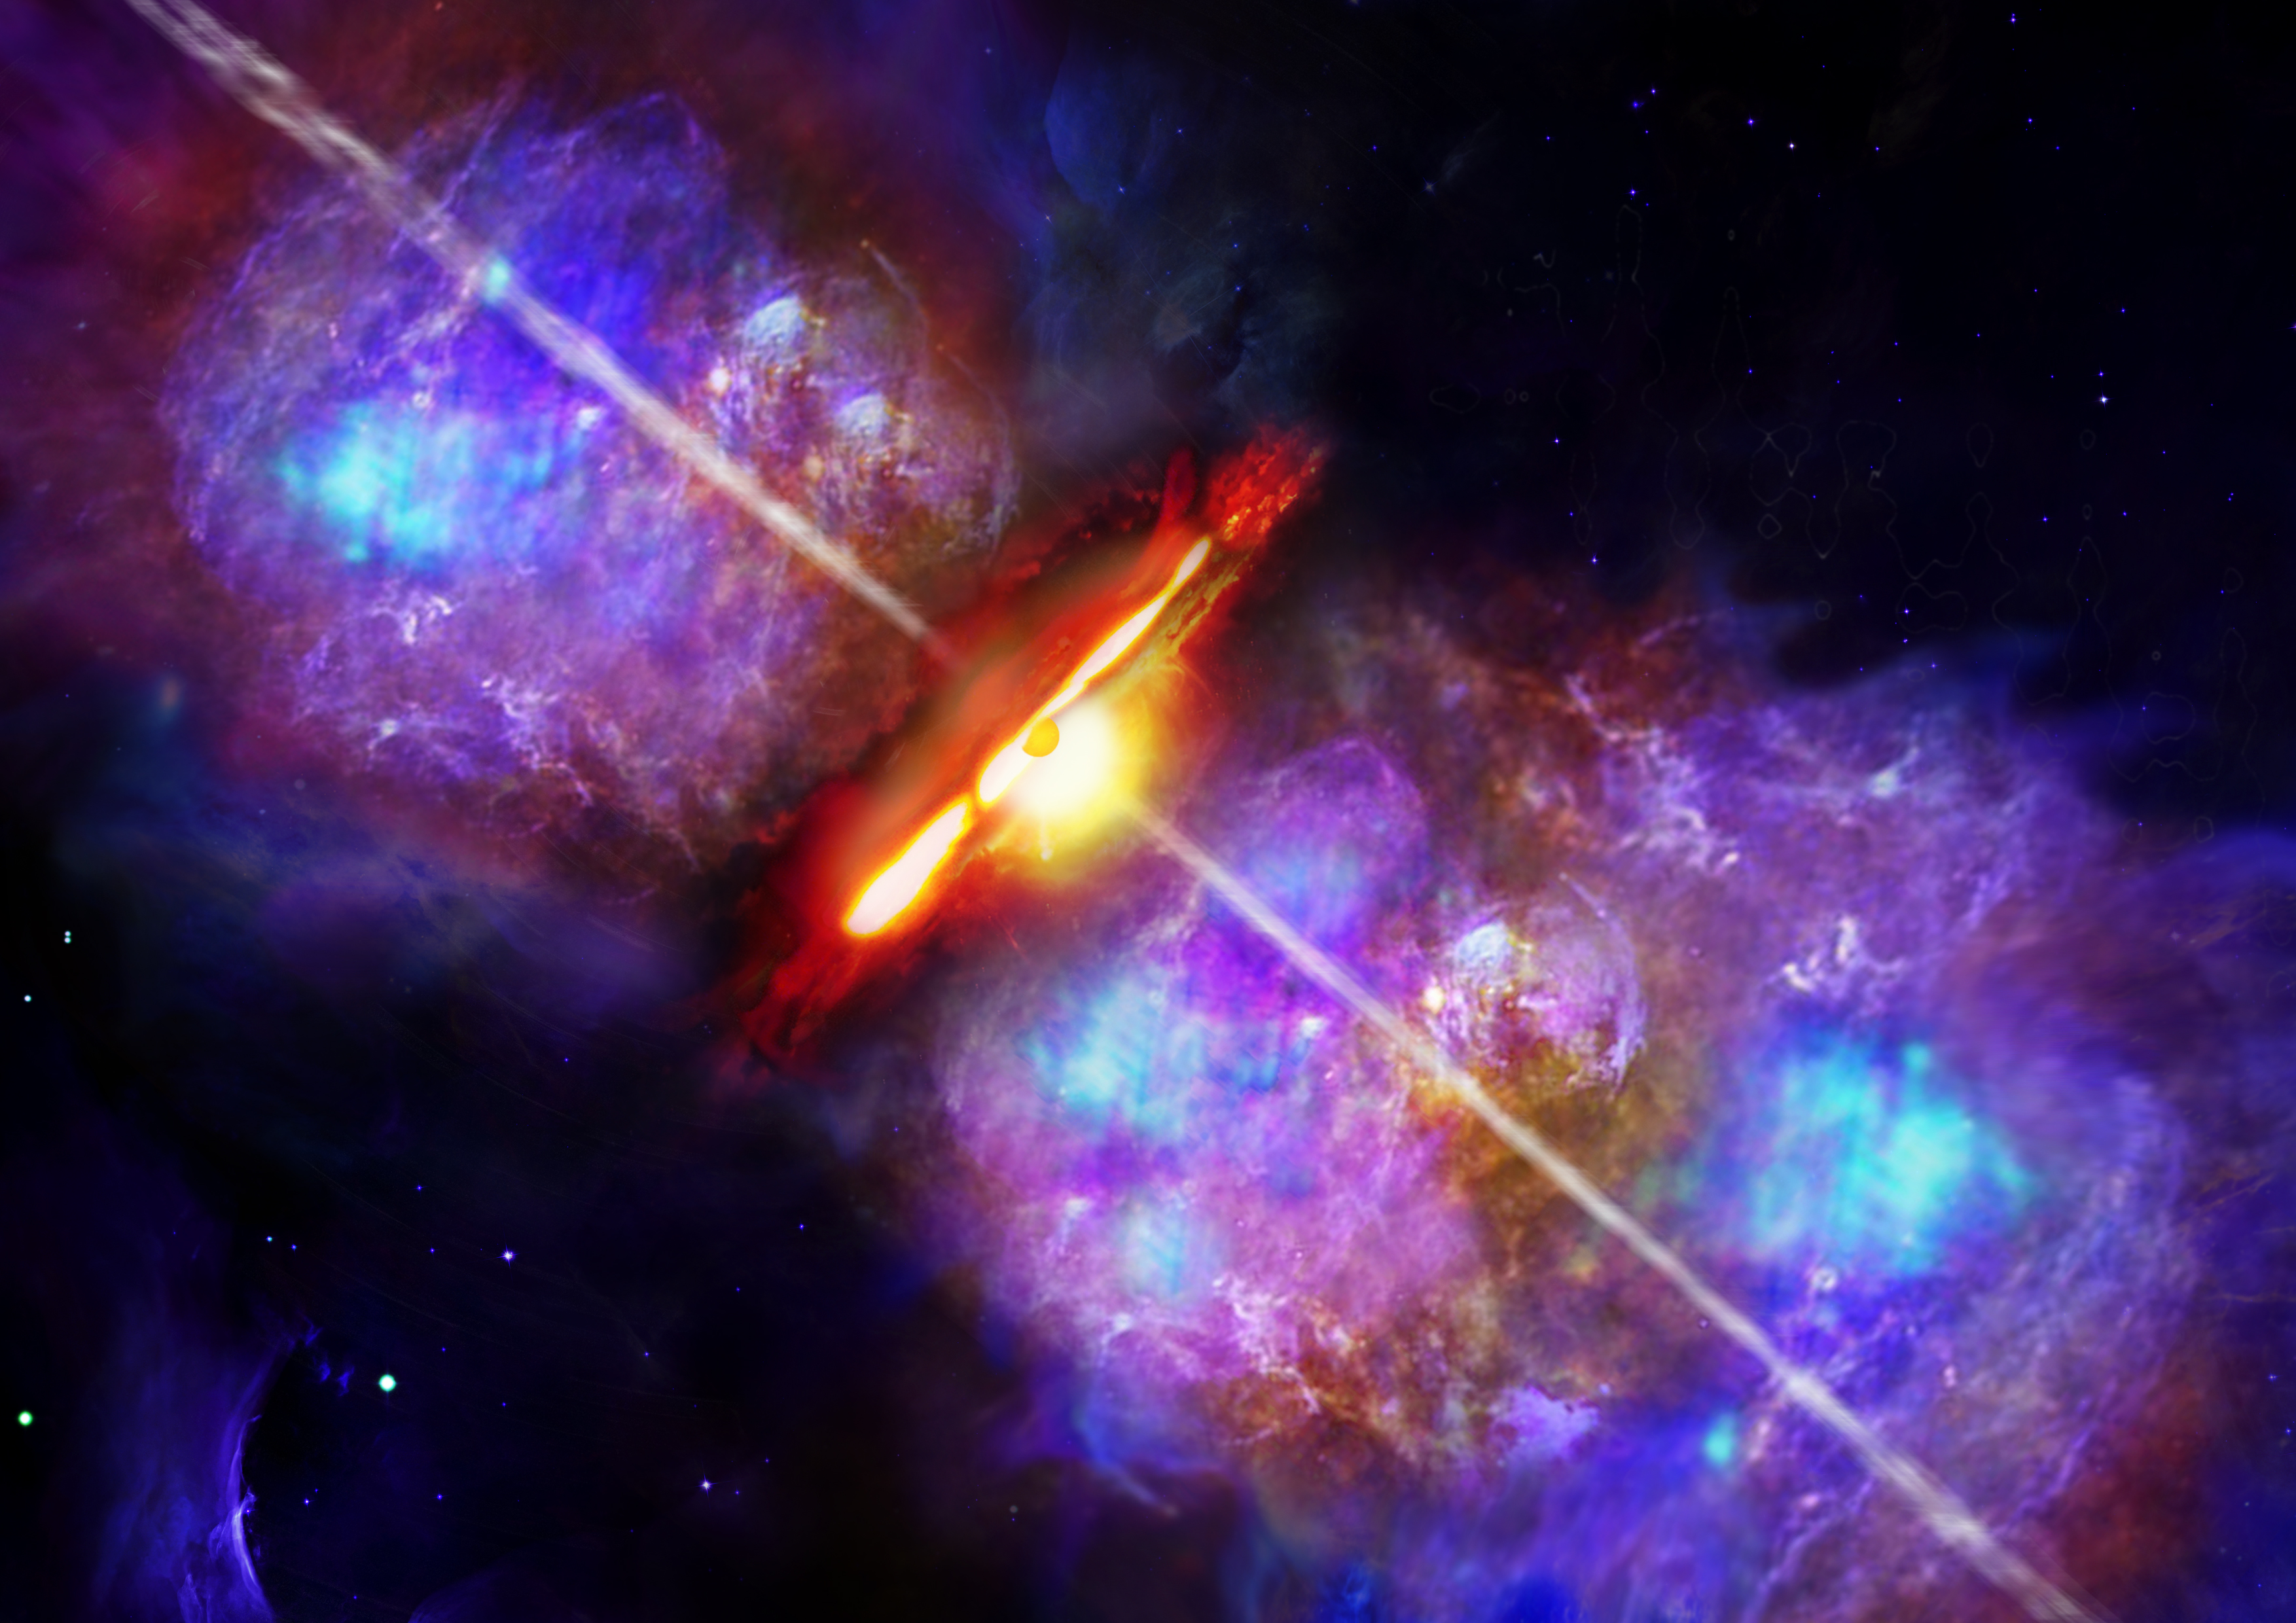

Are All Stars Created Equal?

Artist's impression of an accretion burst in a high-mass young stellar object like S255 NIRS 3.

Credit: Deutsches SOFIA Institut (DSI).